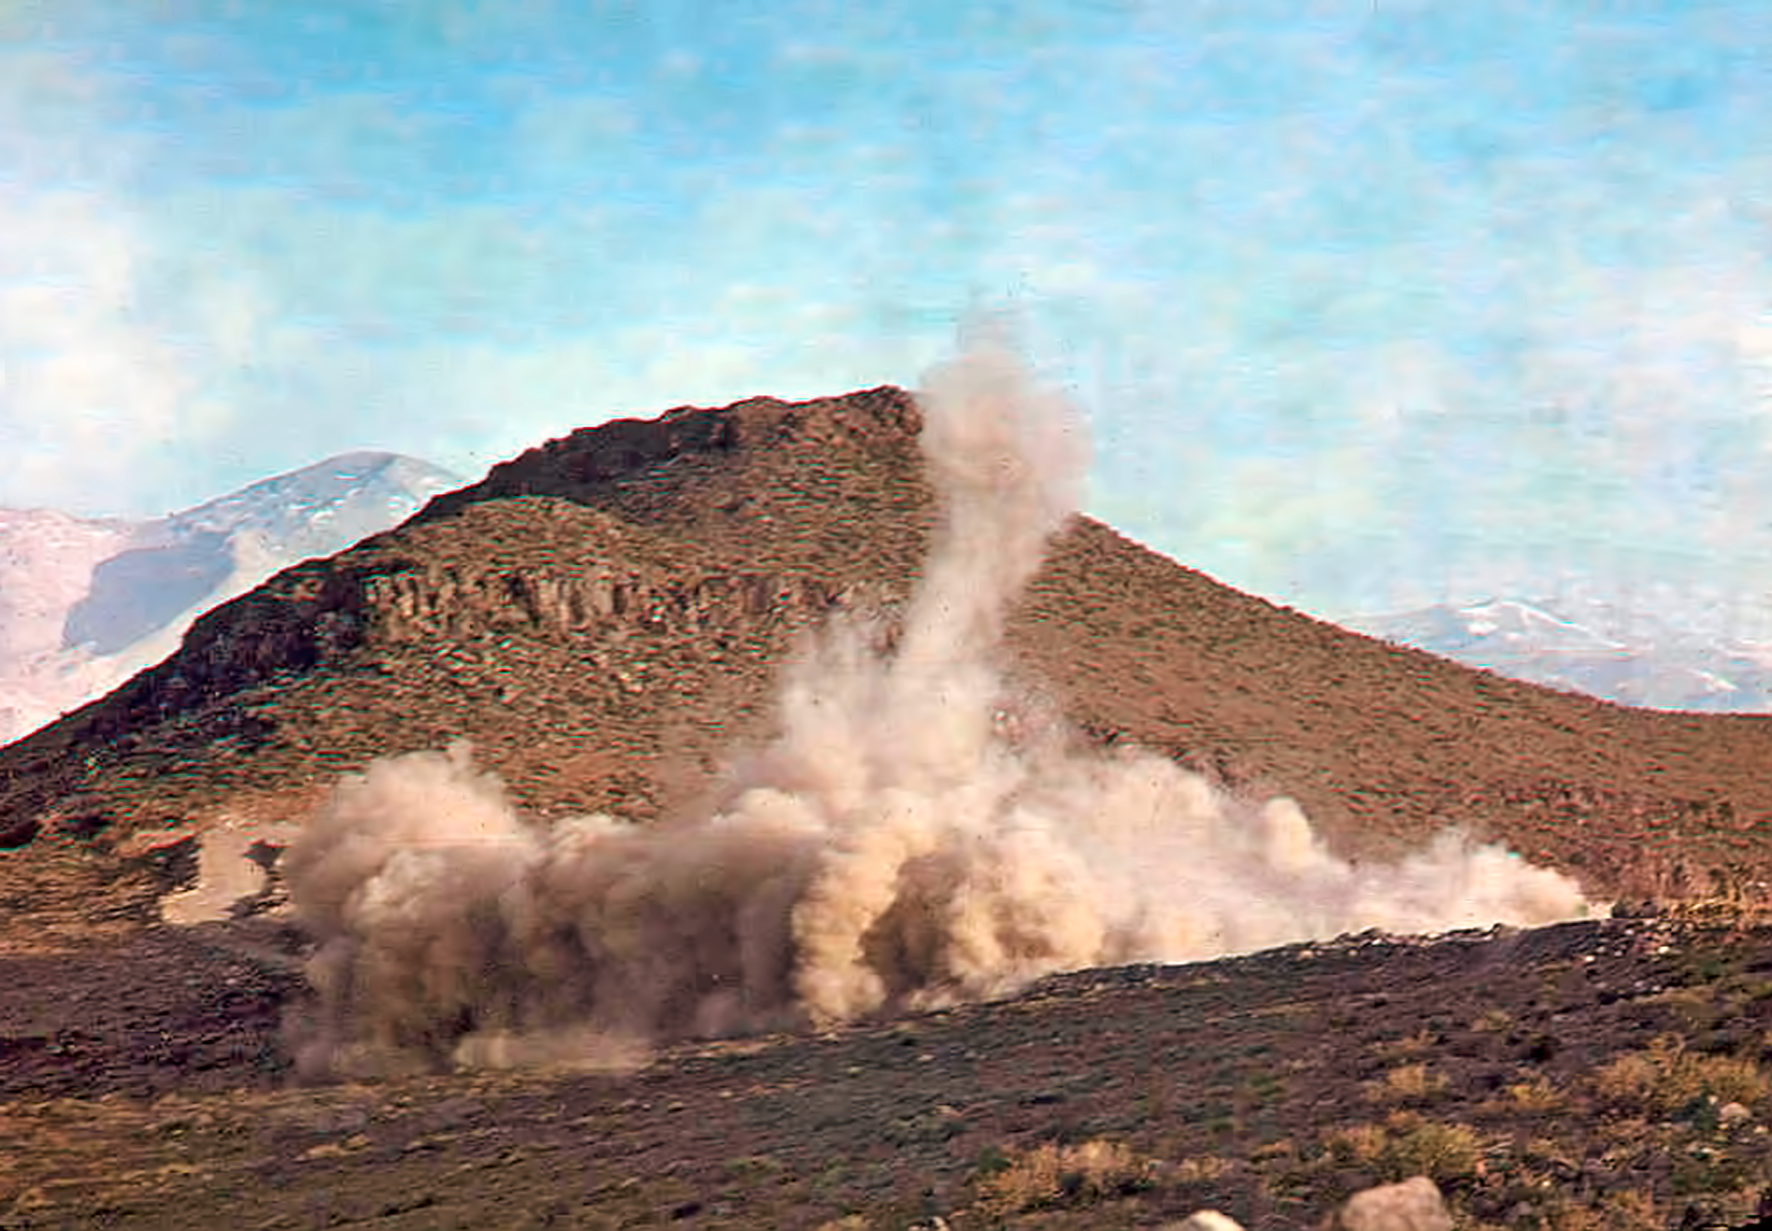

Building La Silla

Early work during the construction of La Silla.

Credit: ESO